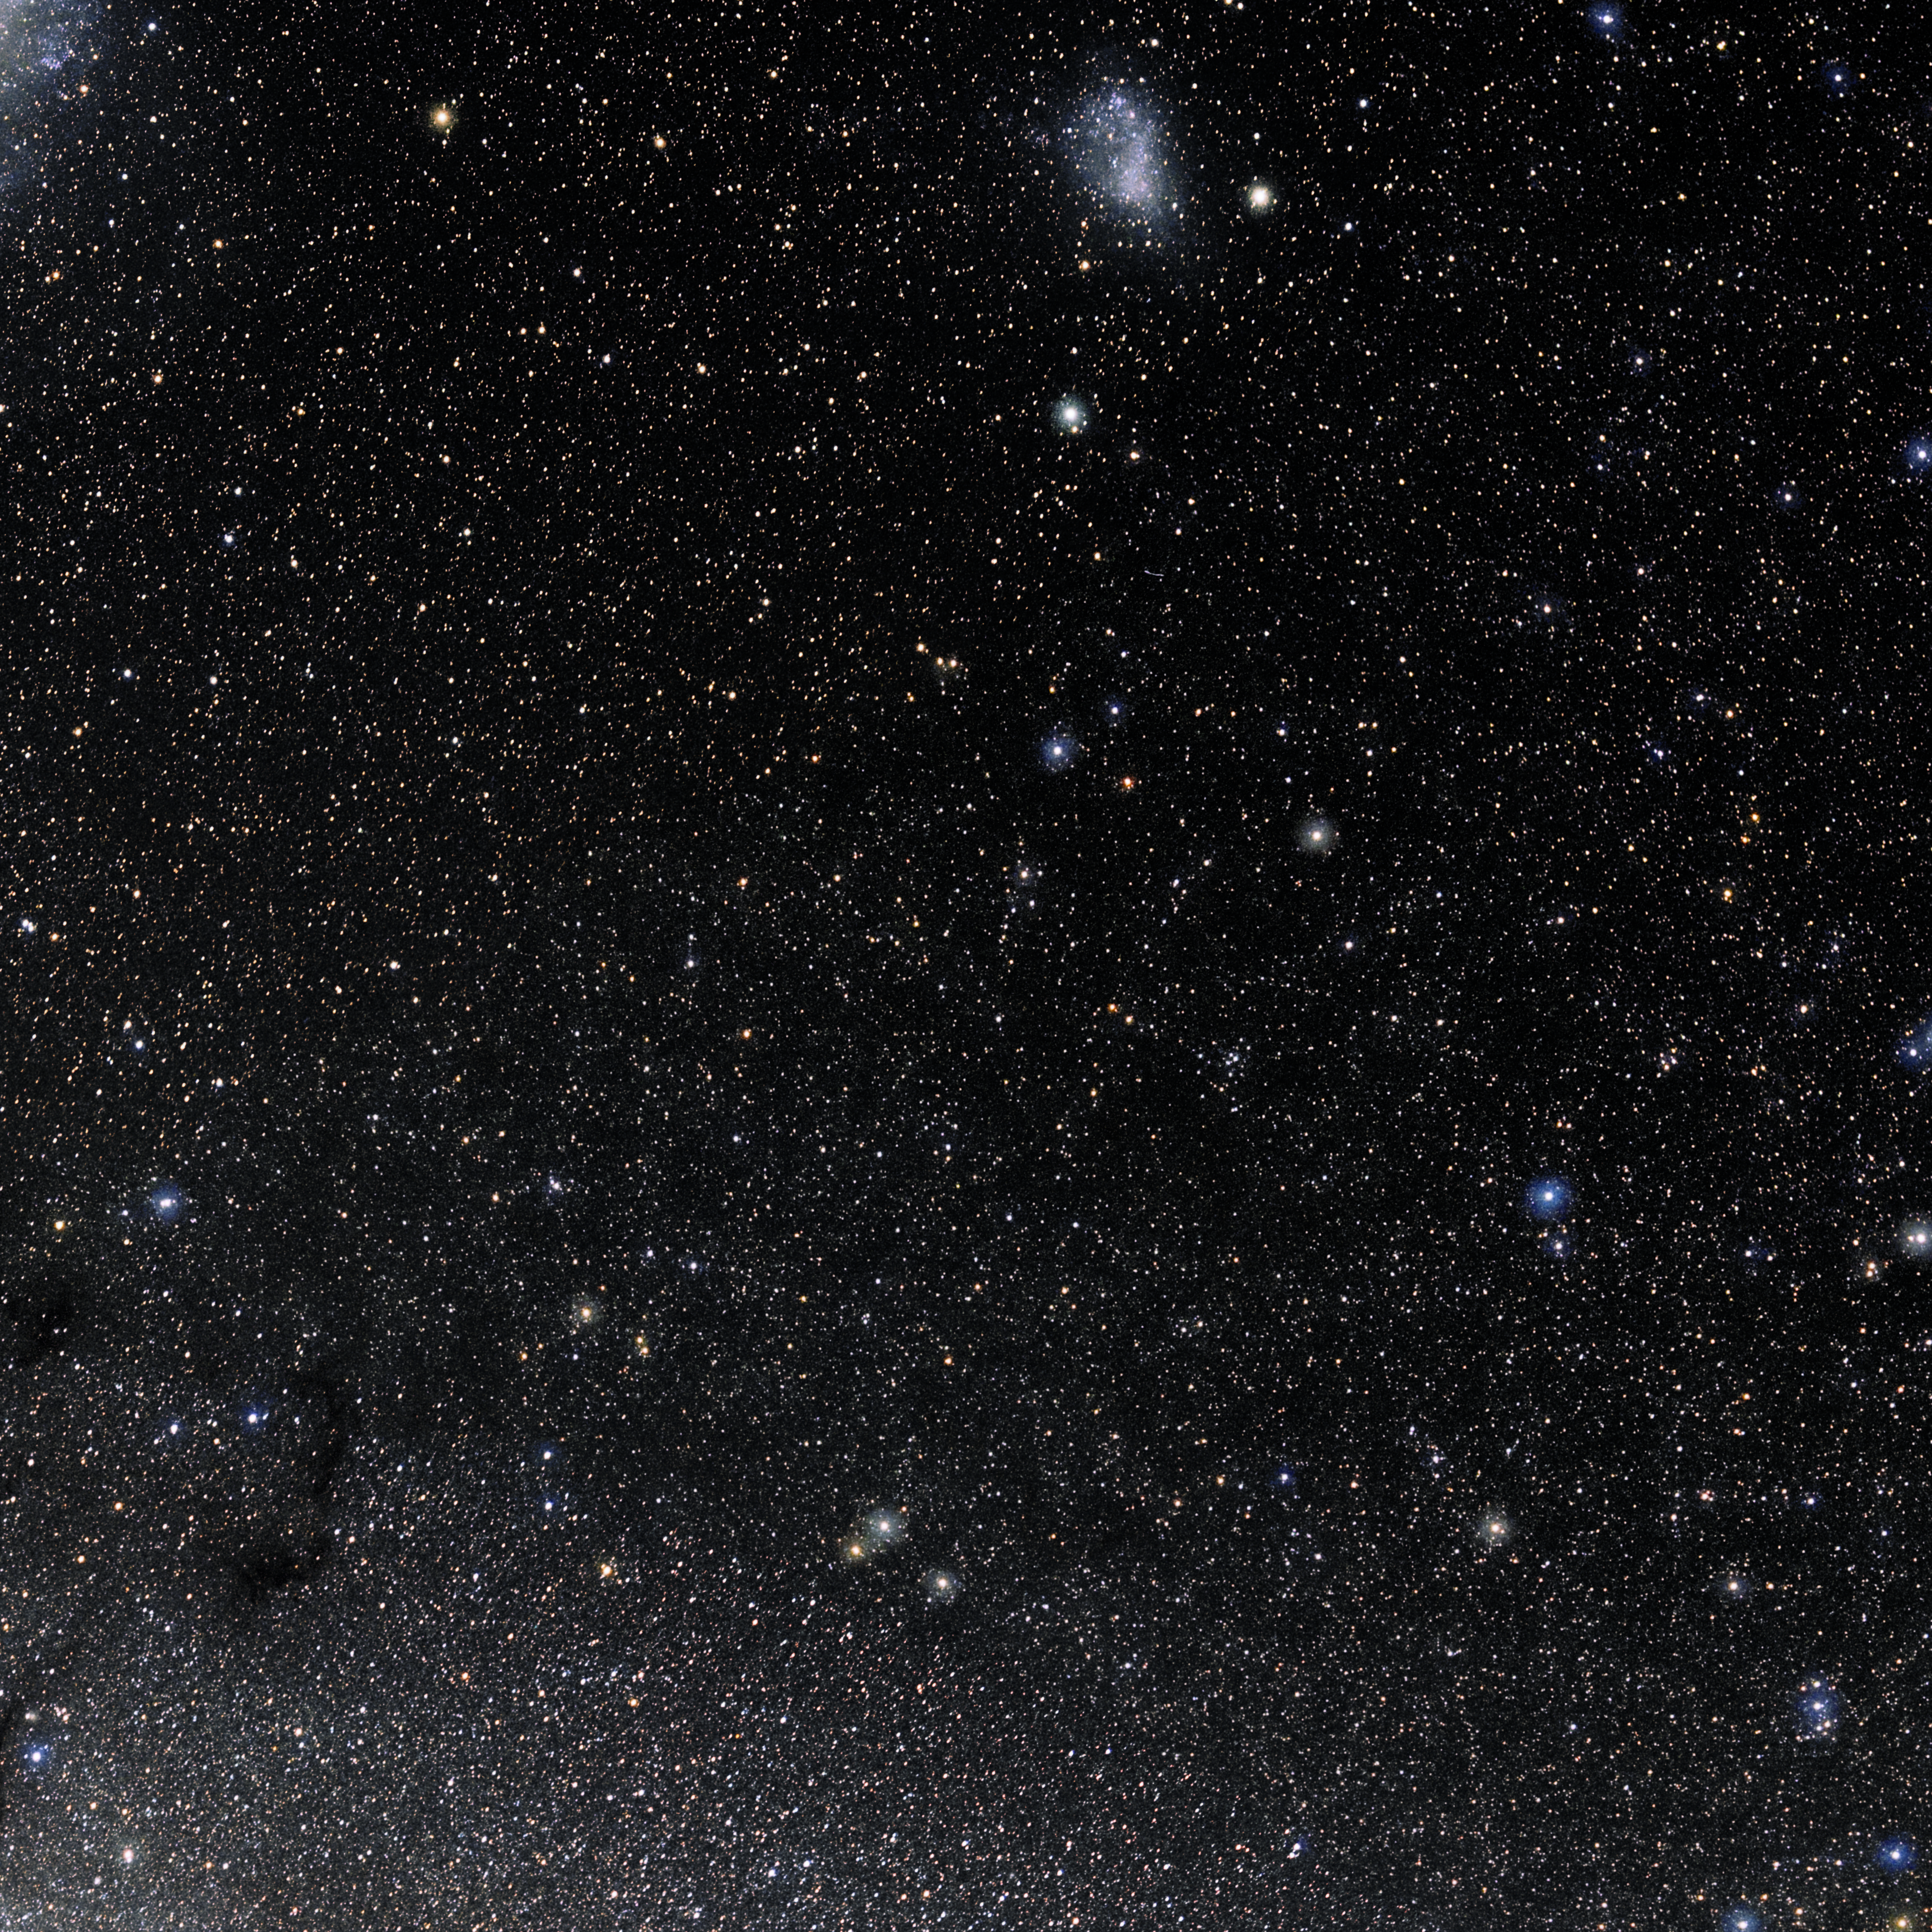

Octans

Photo of the constellation Octans produced by NOIRLab in collaboration with Eckhard Slawik, a German astrophotographer. Here is the annotated version.

Credit: E. Slawik/NOIRLab/NSF/AURA/M. Zamani